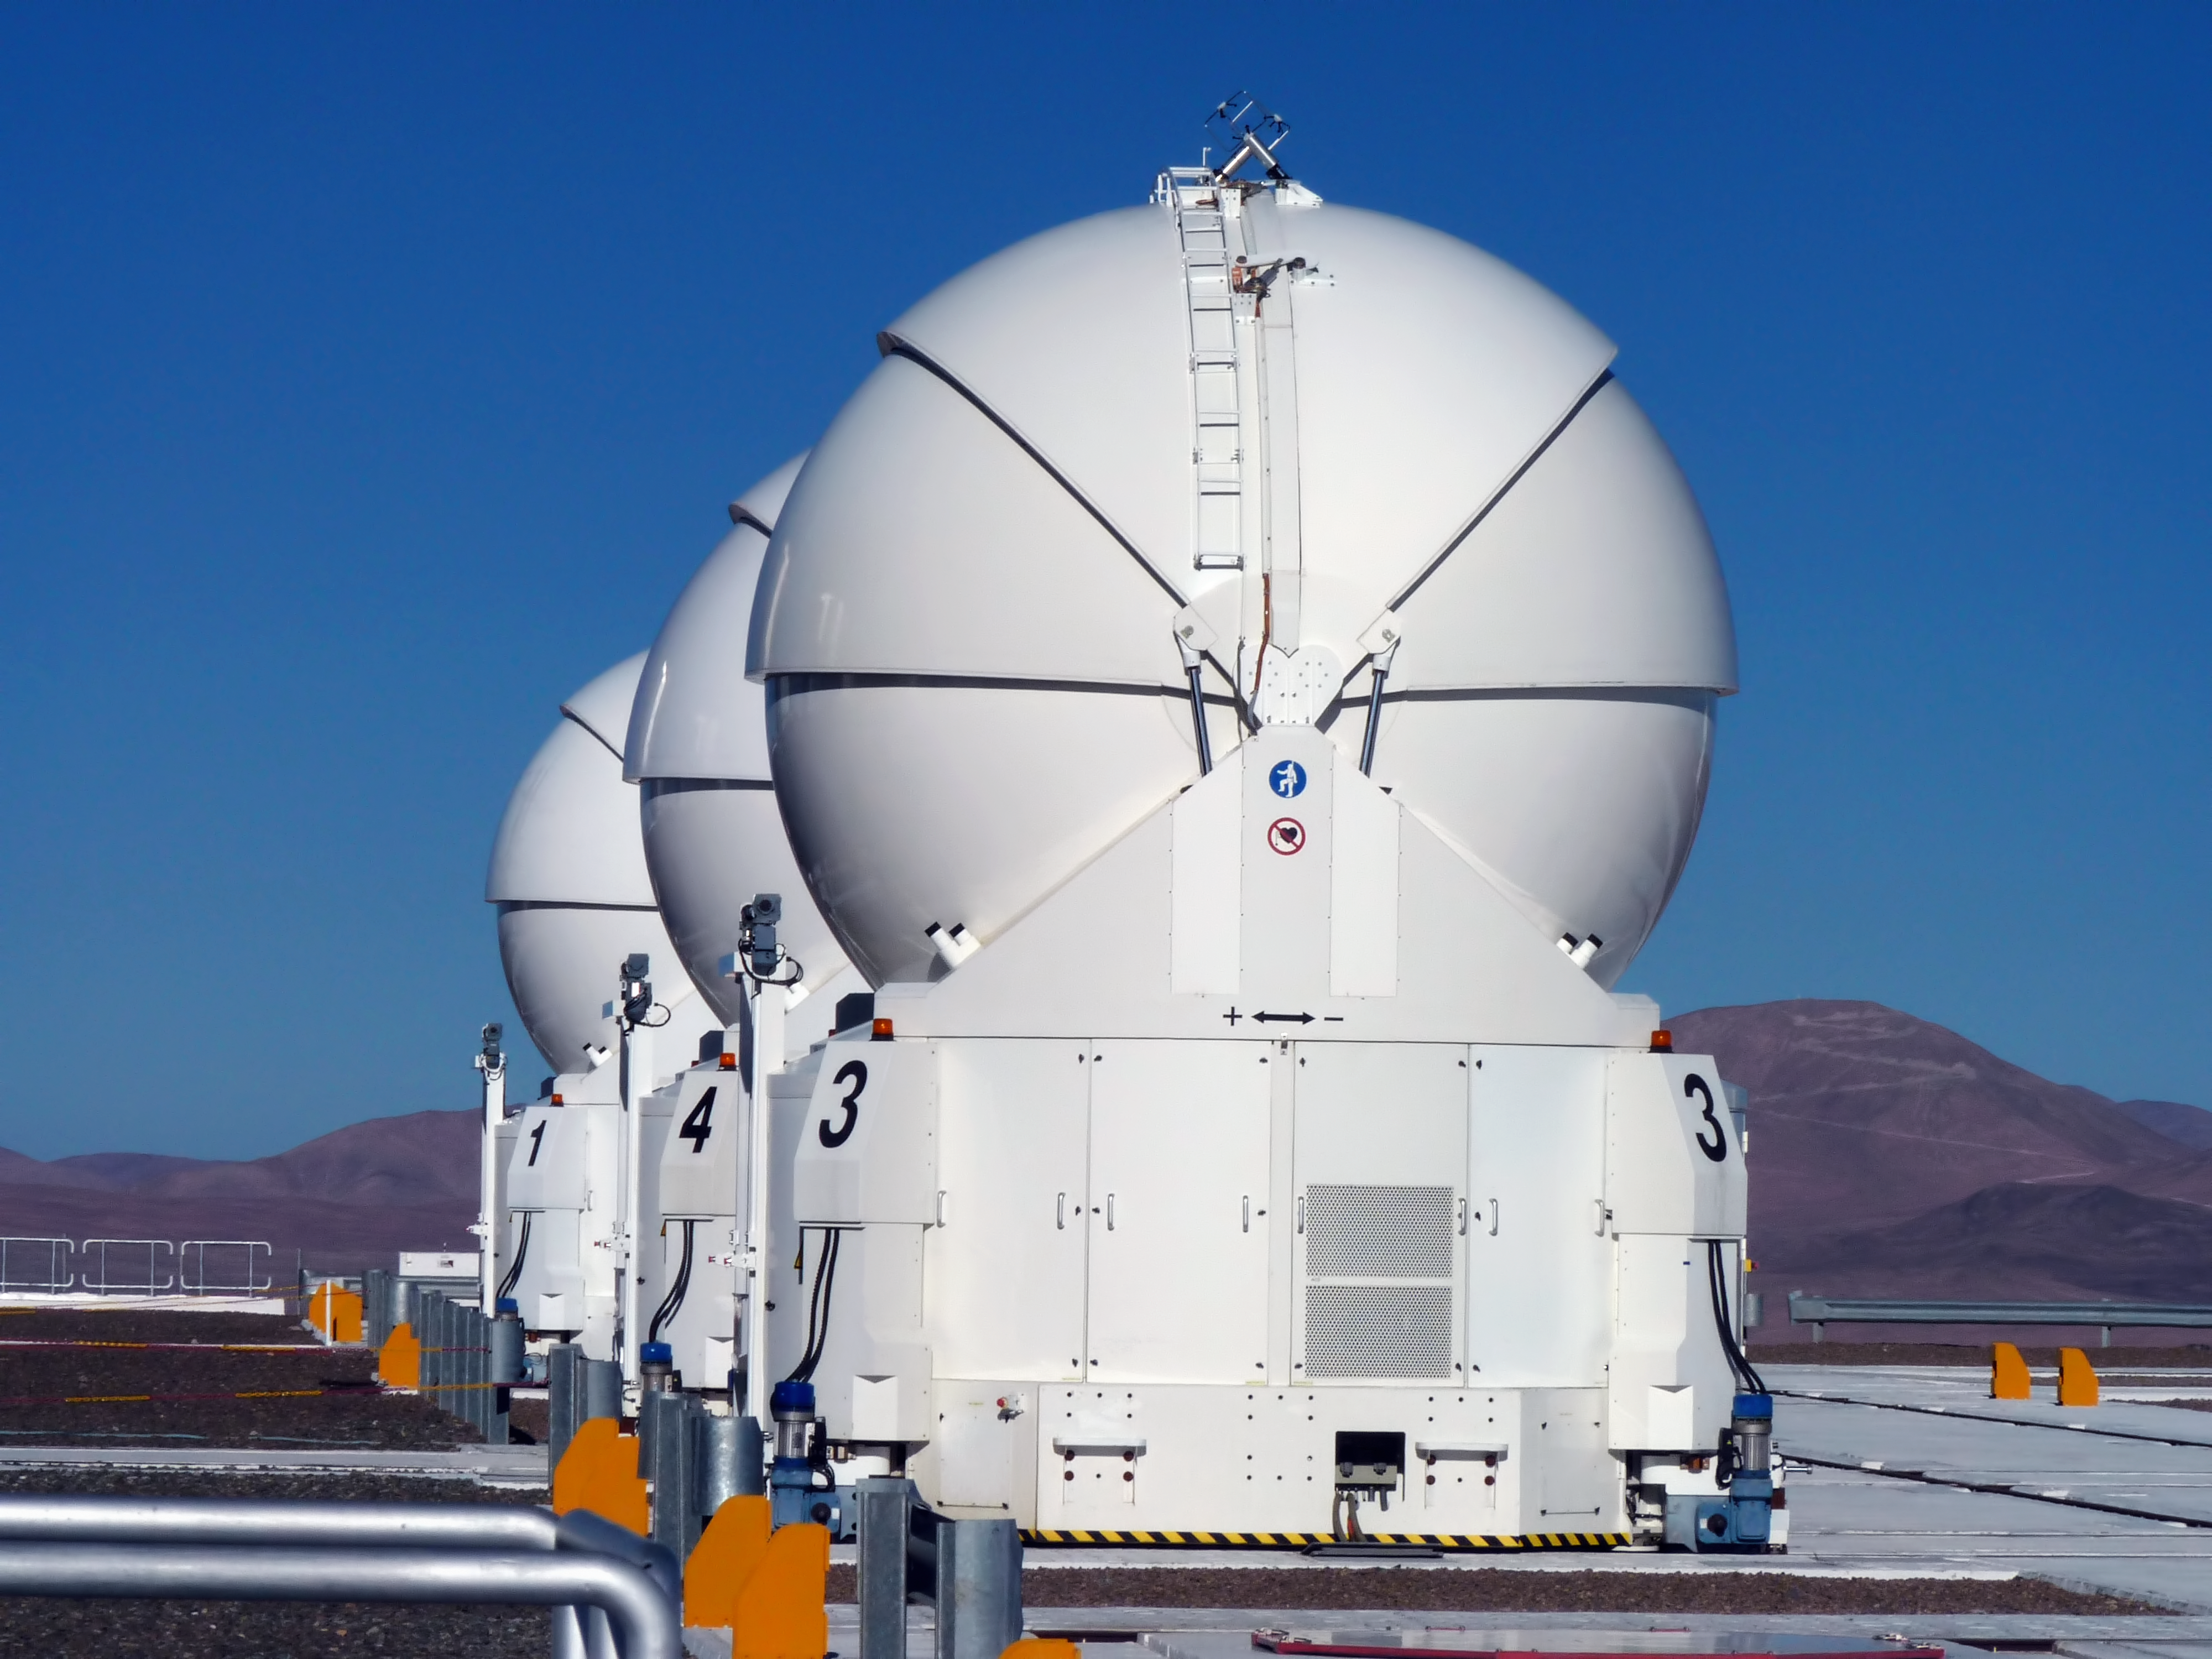

The VLT’s Auxiliary Telescopes

Three of the four 1.8-metre Auxiliary Telescopes are perfectly aligned on the VLT platform, atop Cerro Paranal, in the II Region of Chile. The VLT’s Auxiliary Telescopes are entirely dedicated to interferometric observations. Their positions can be changed between 30 different docking stations across the VLT platform. In the background on the right, Cerro Armazones, the selected site for the ELT, is clearly visible.

Credit: P. Zidar/ESO